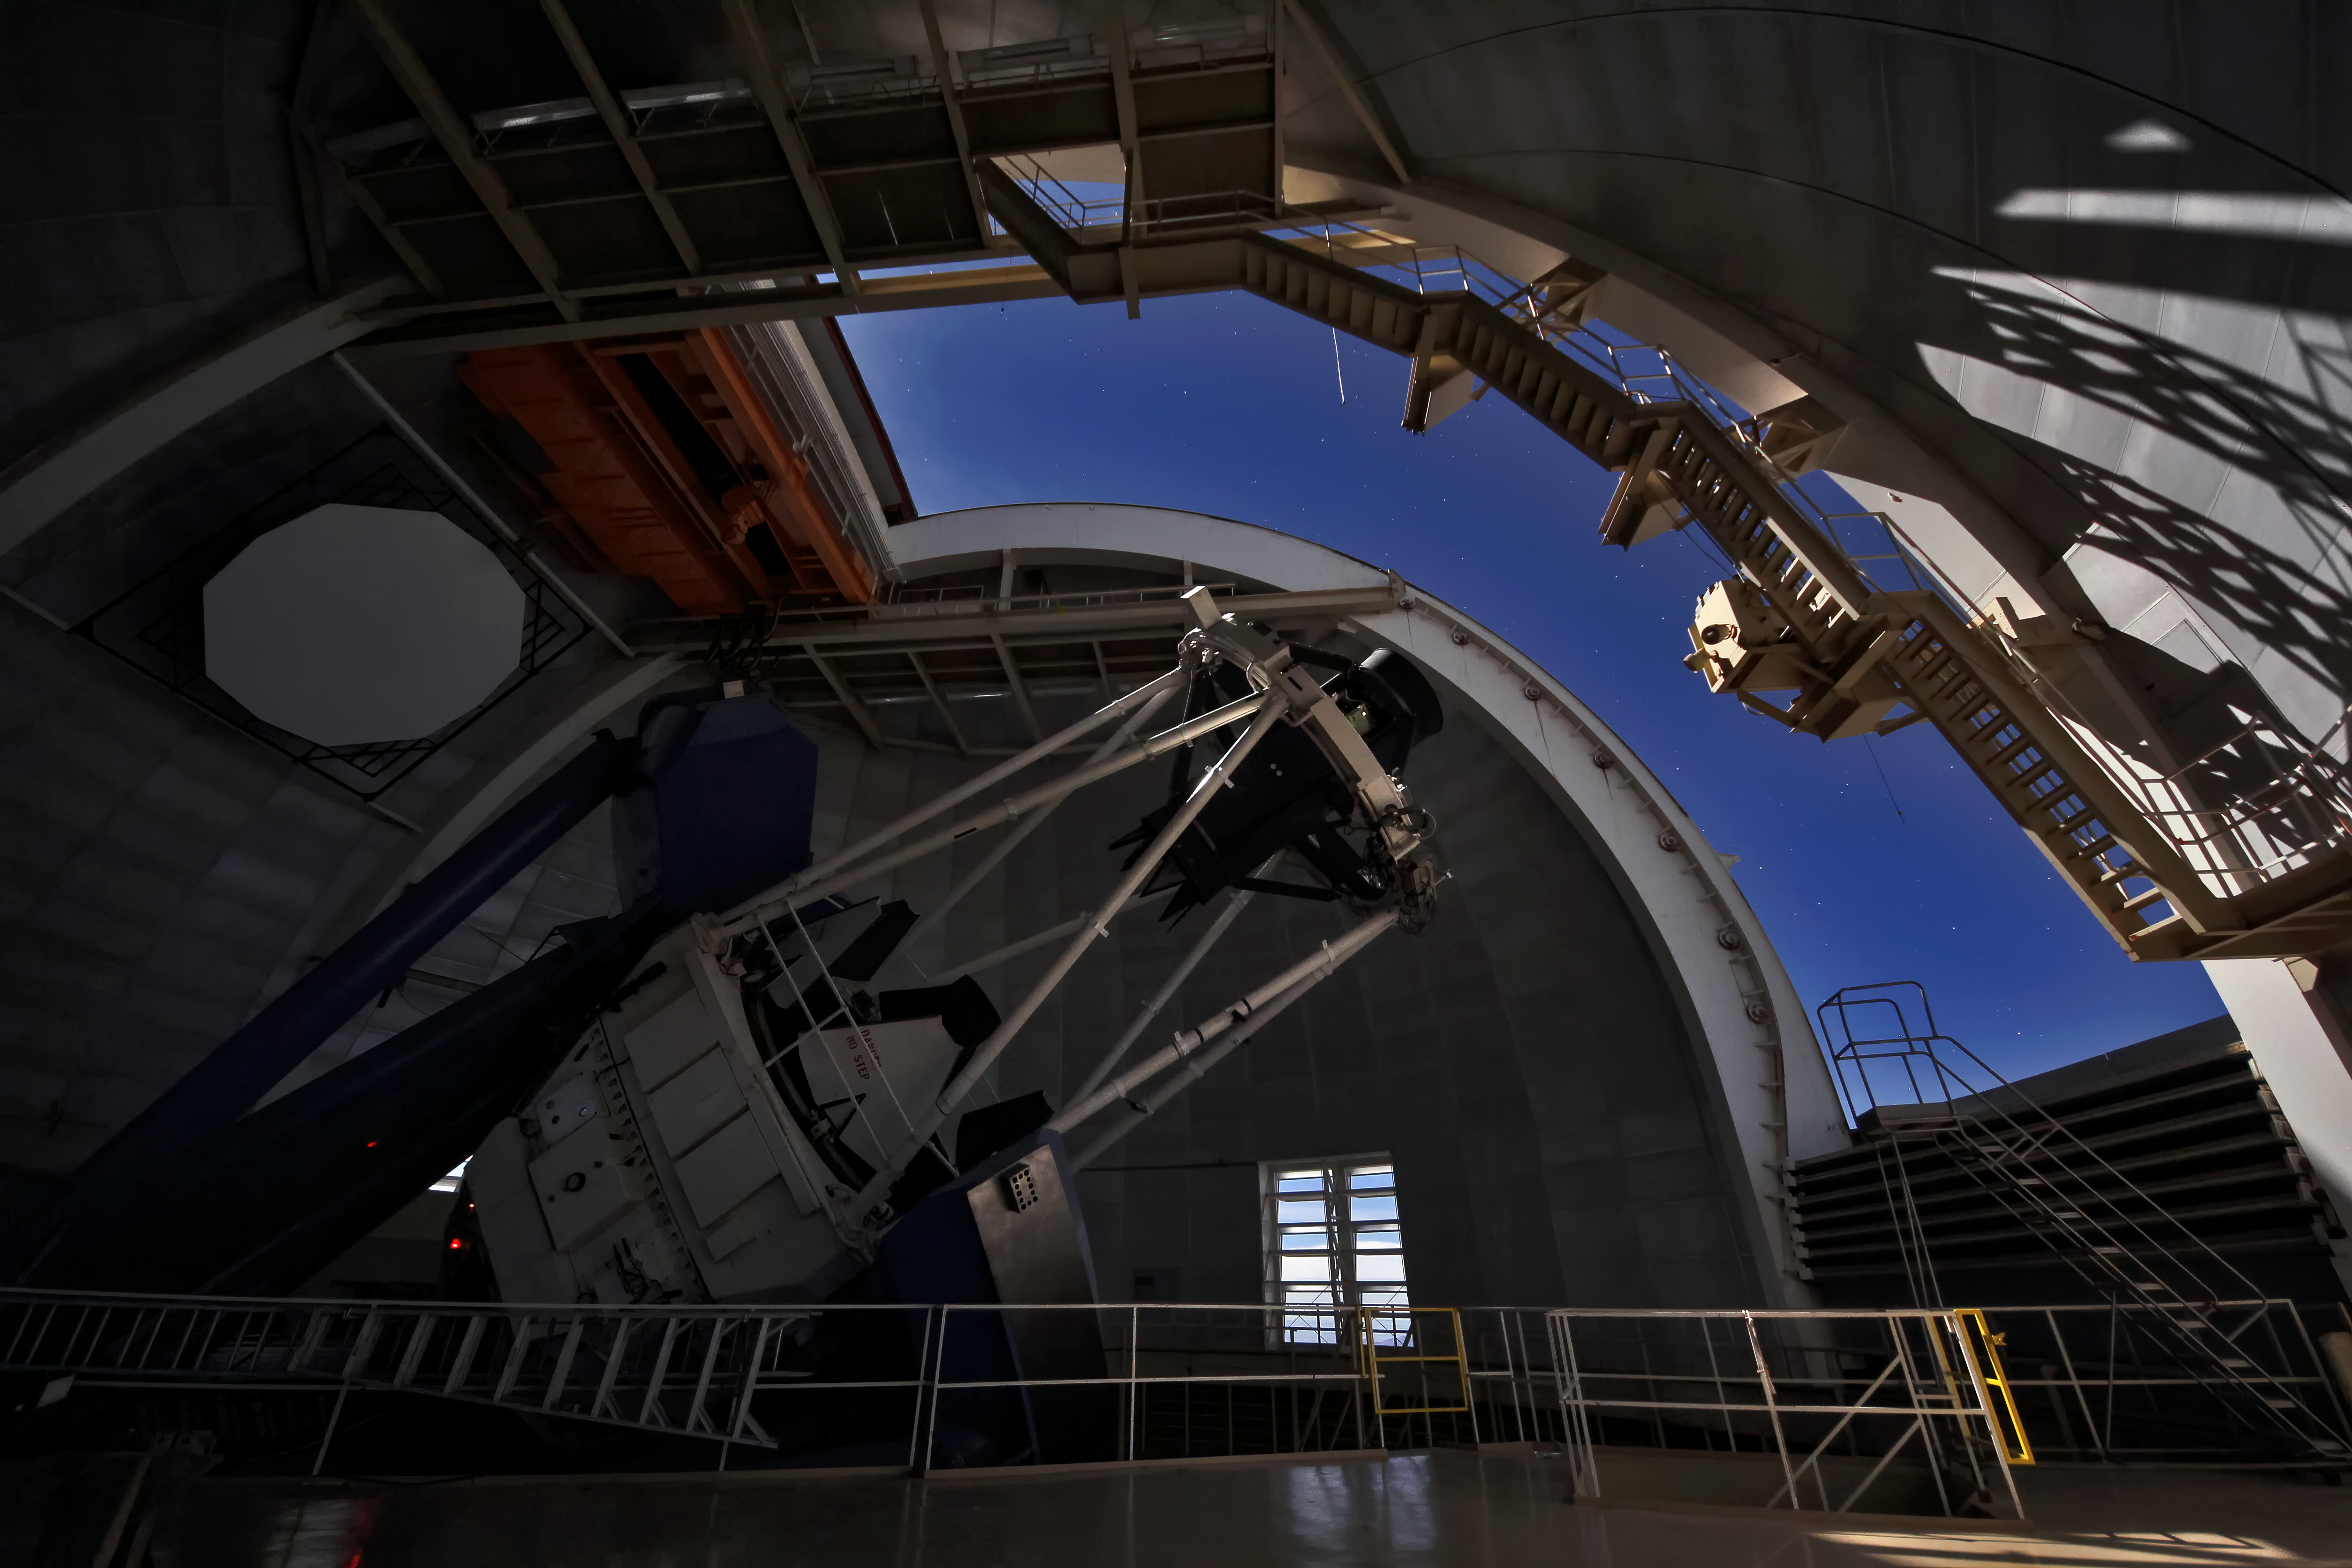

Nighttime Interior View of the Nicholas U. Mayall 4-meter Telescope

Interior nighttime view of the Mayall 4-meter telescope on Kitt Peak National Observatory near Tucson, AZ.

Credit: KPNO/NOIRLab/NSF/AURA/P. Marenfeld